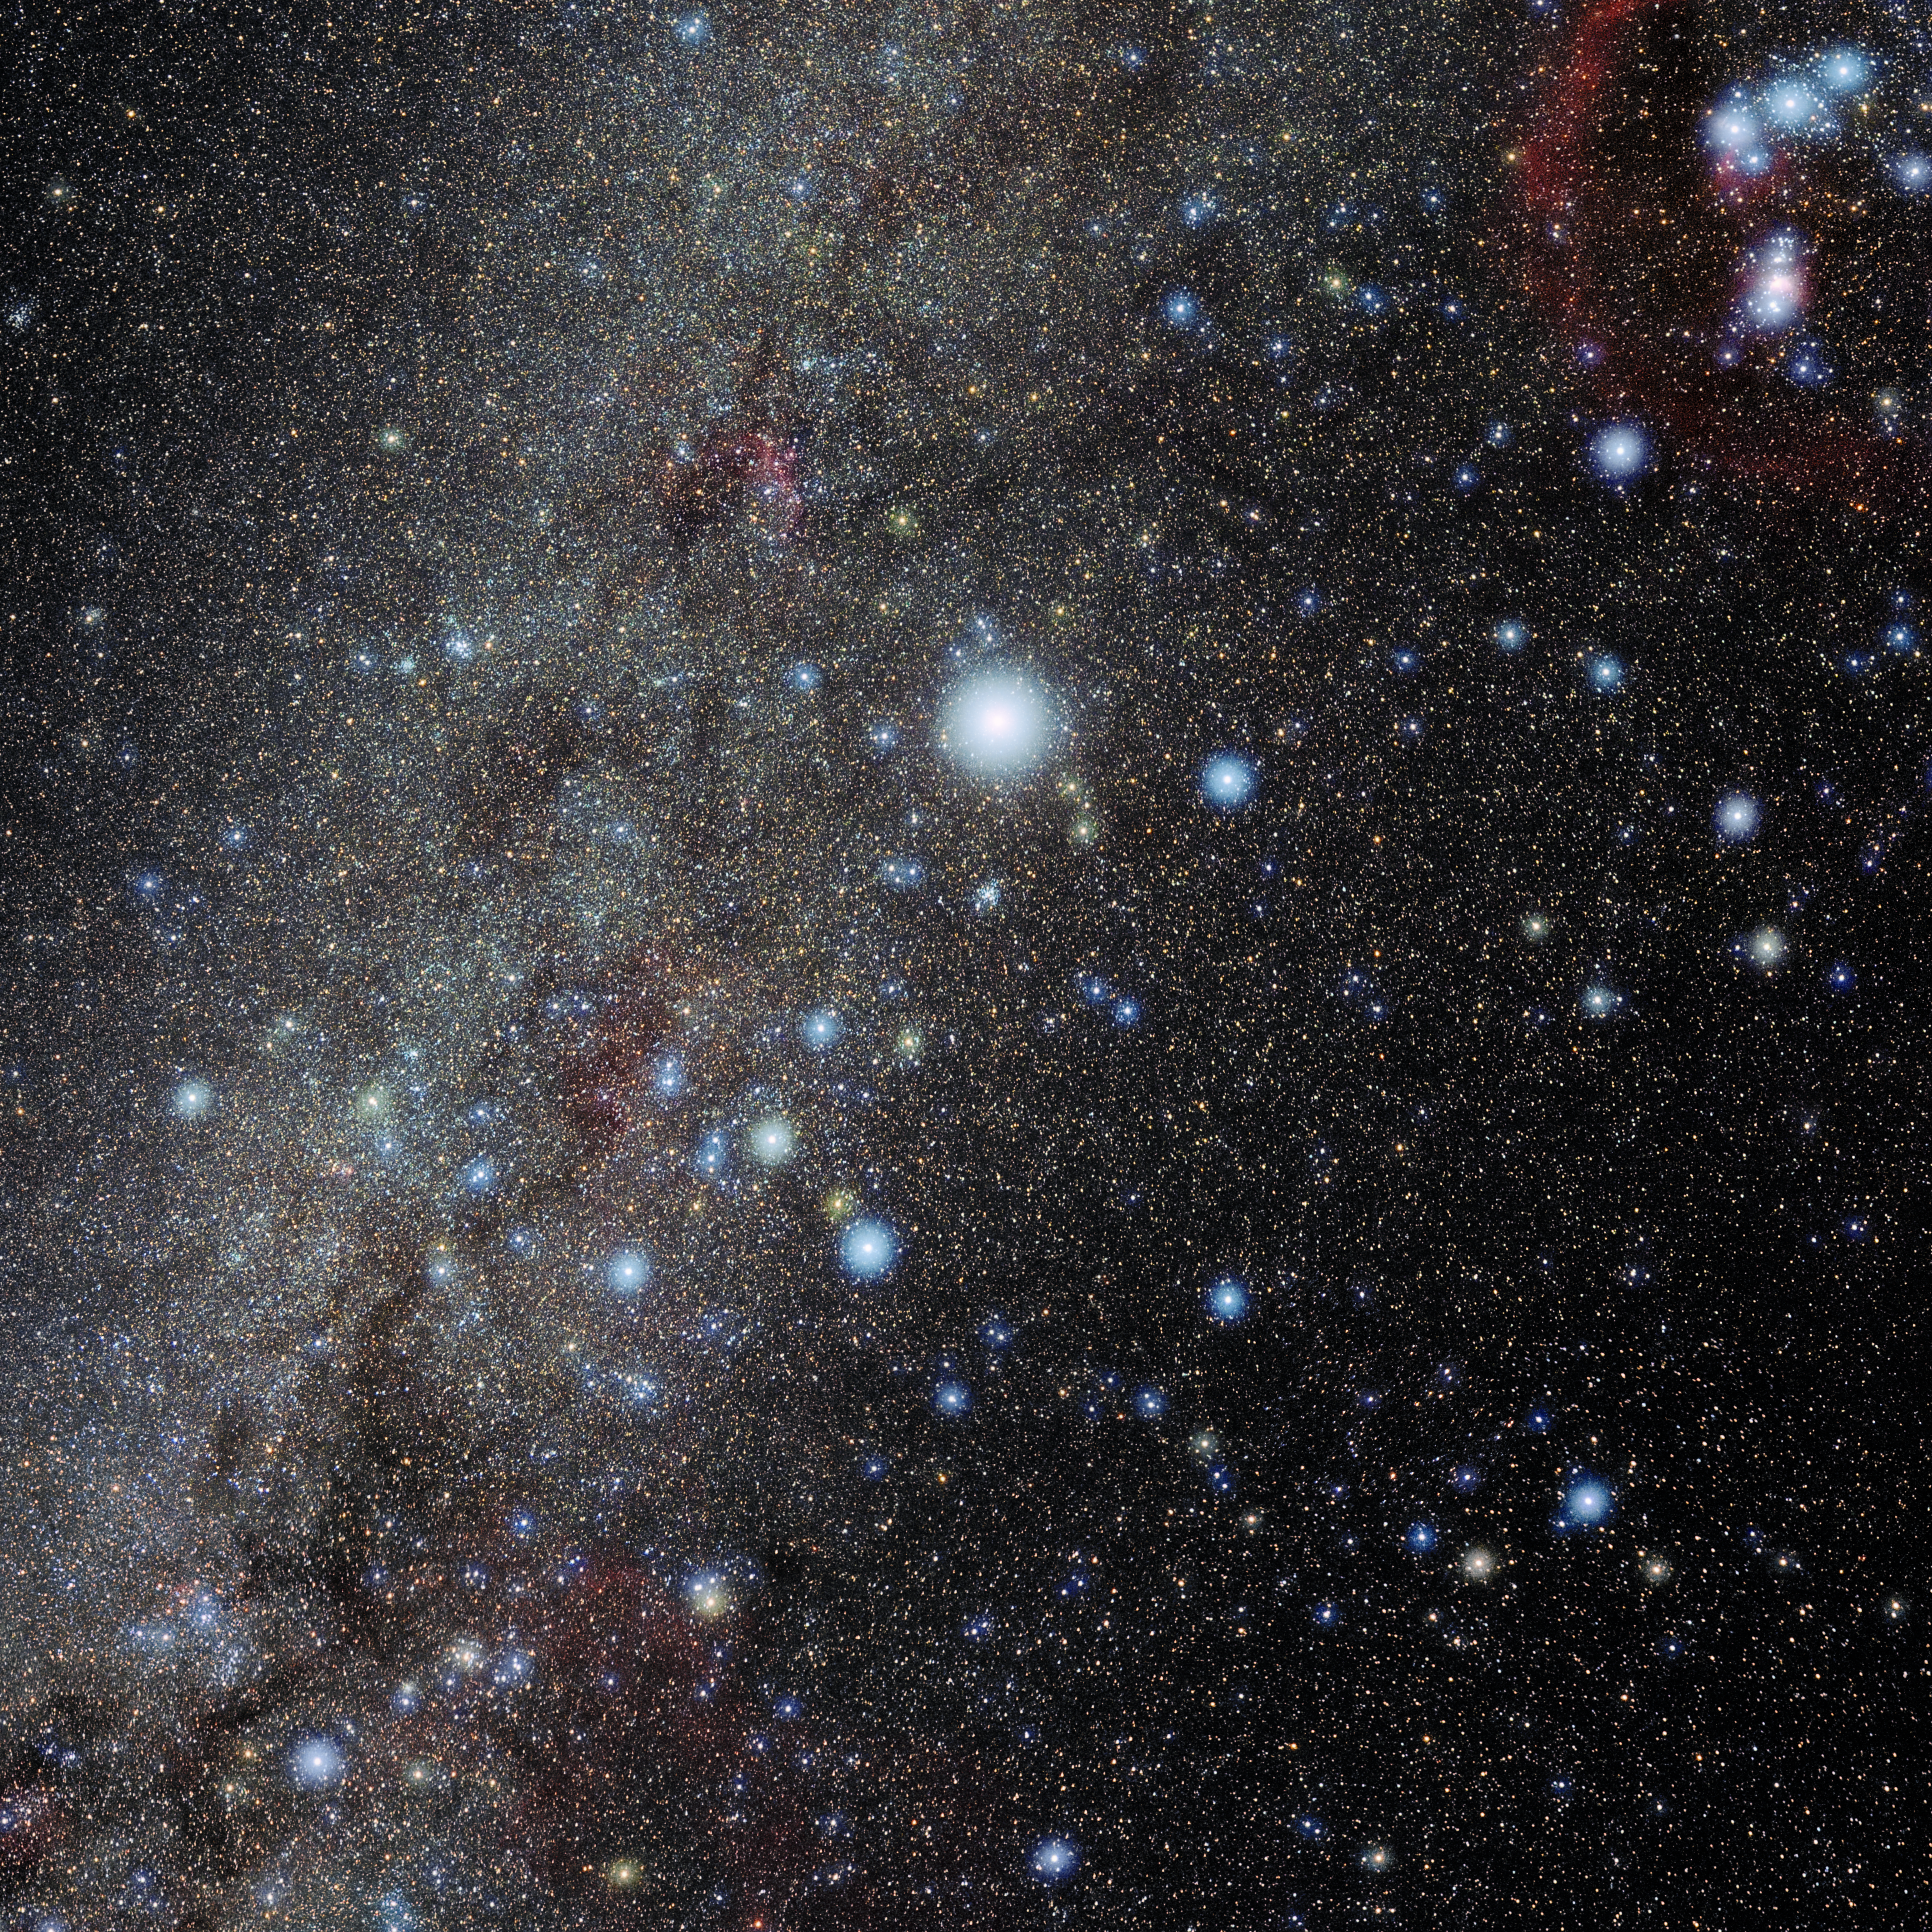

Canis Major

Photo of the constellation Canis Major produced by NOIRLab in collaboration with Eckhard Slawik, a German astrophotographer. Here is the annotated version.

Credit: E. Slawik/NOIRLab/NSF/AURA/M. Zamani